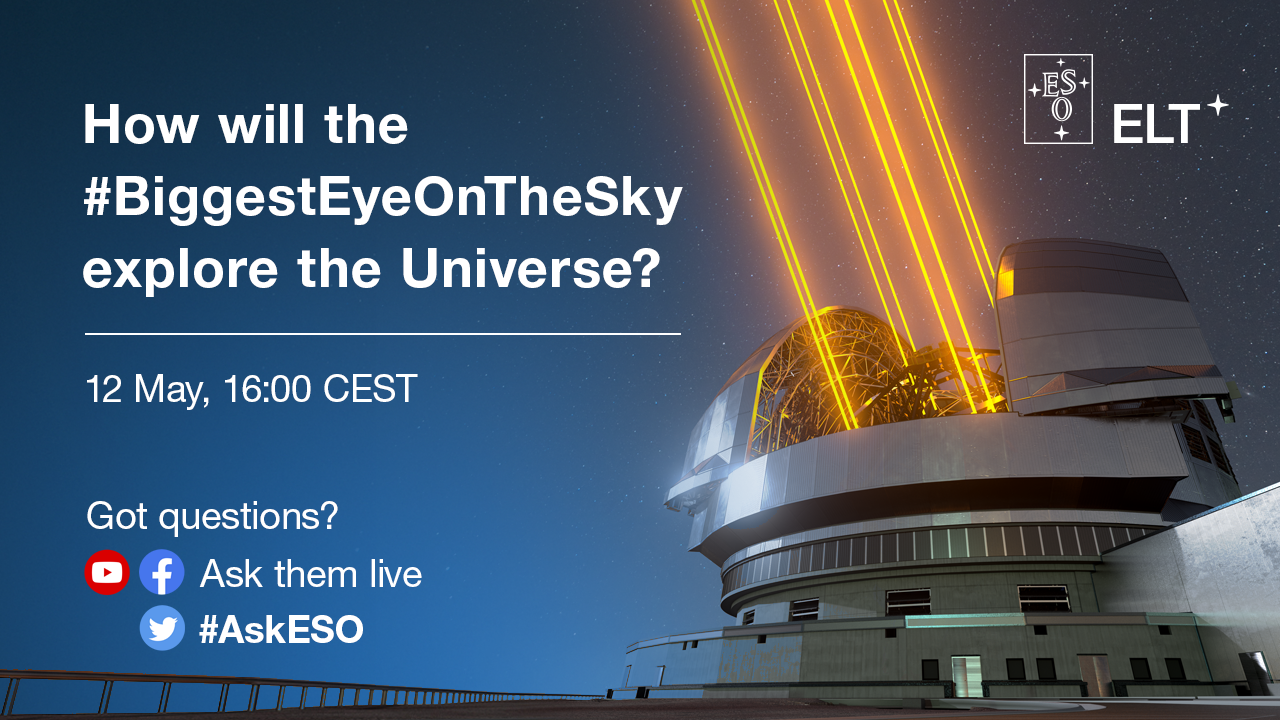

Live streaming: How will the ELT explore the Universe?

Join us on 12 May, from 16:00 CEST, for a live streaming on Facebook and YouTube on two of the instruments of ESO’s Extremely Large Telescope (ELT): the Mid-infrared ELT Imager and Spectrograph (METIS) and Multi-AO Imaging Camera for Deep Observations (MICADO).

During the event, we will premiere two mini-documentaries on the instruments, followed by a Q&A session with the experts behind them. Participants can ask questions on Twitter using #askESO, as well as live on Facebook and YouTube. Click Going/Interested on Facebook and Notify me on YouTube, respectively, to be prompted when the live show starts.

Credit: ESO